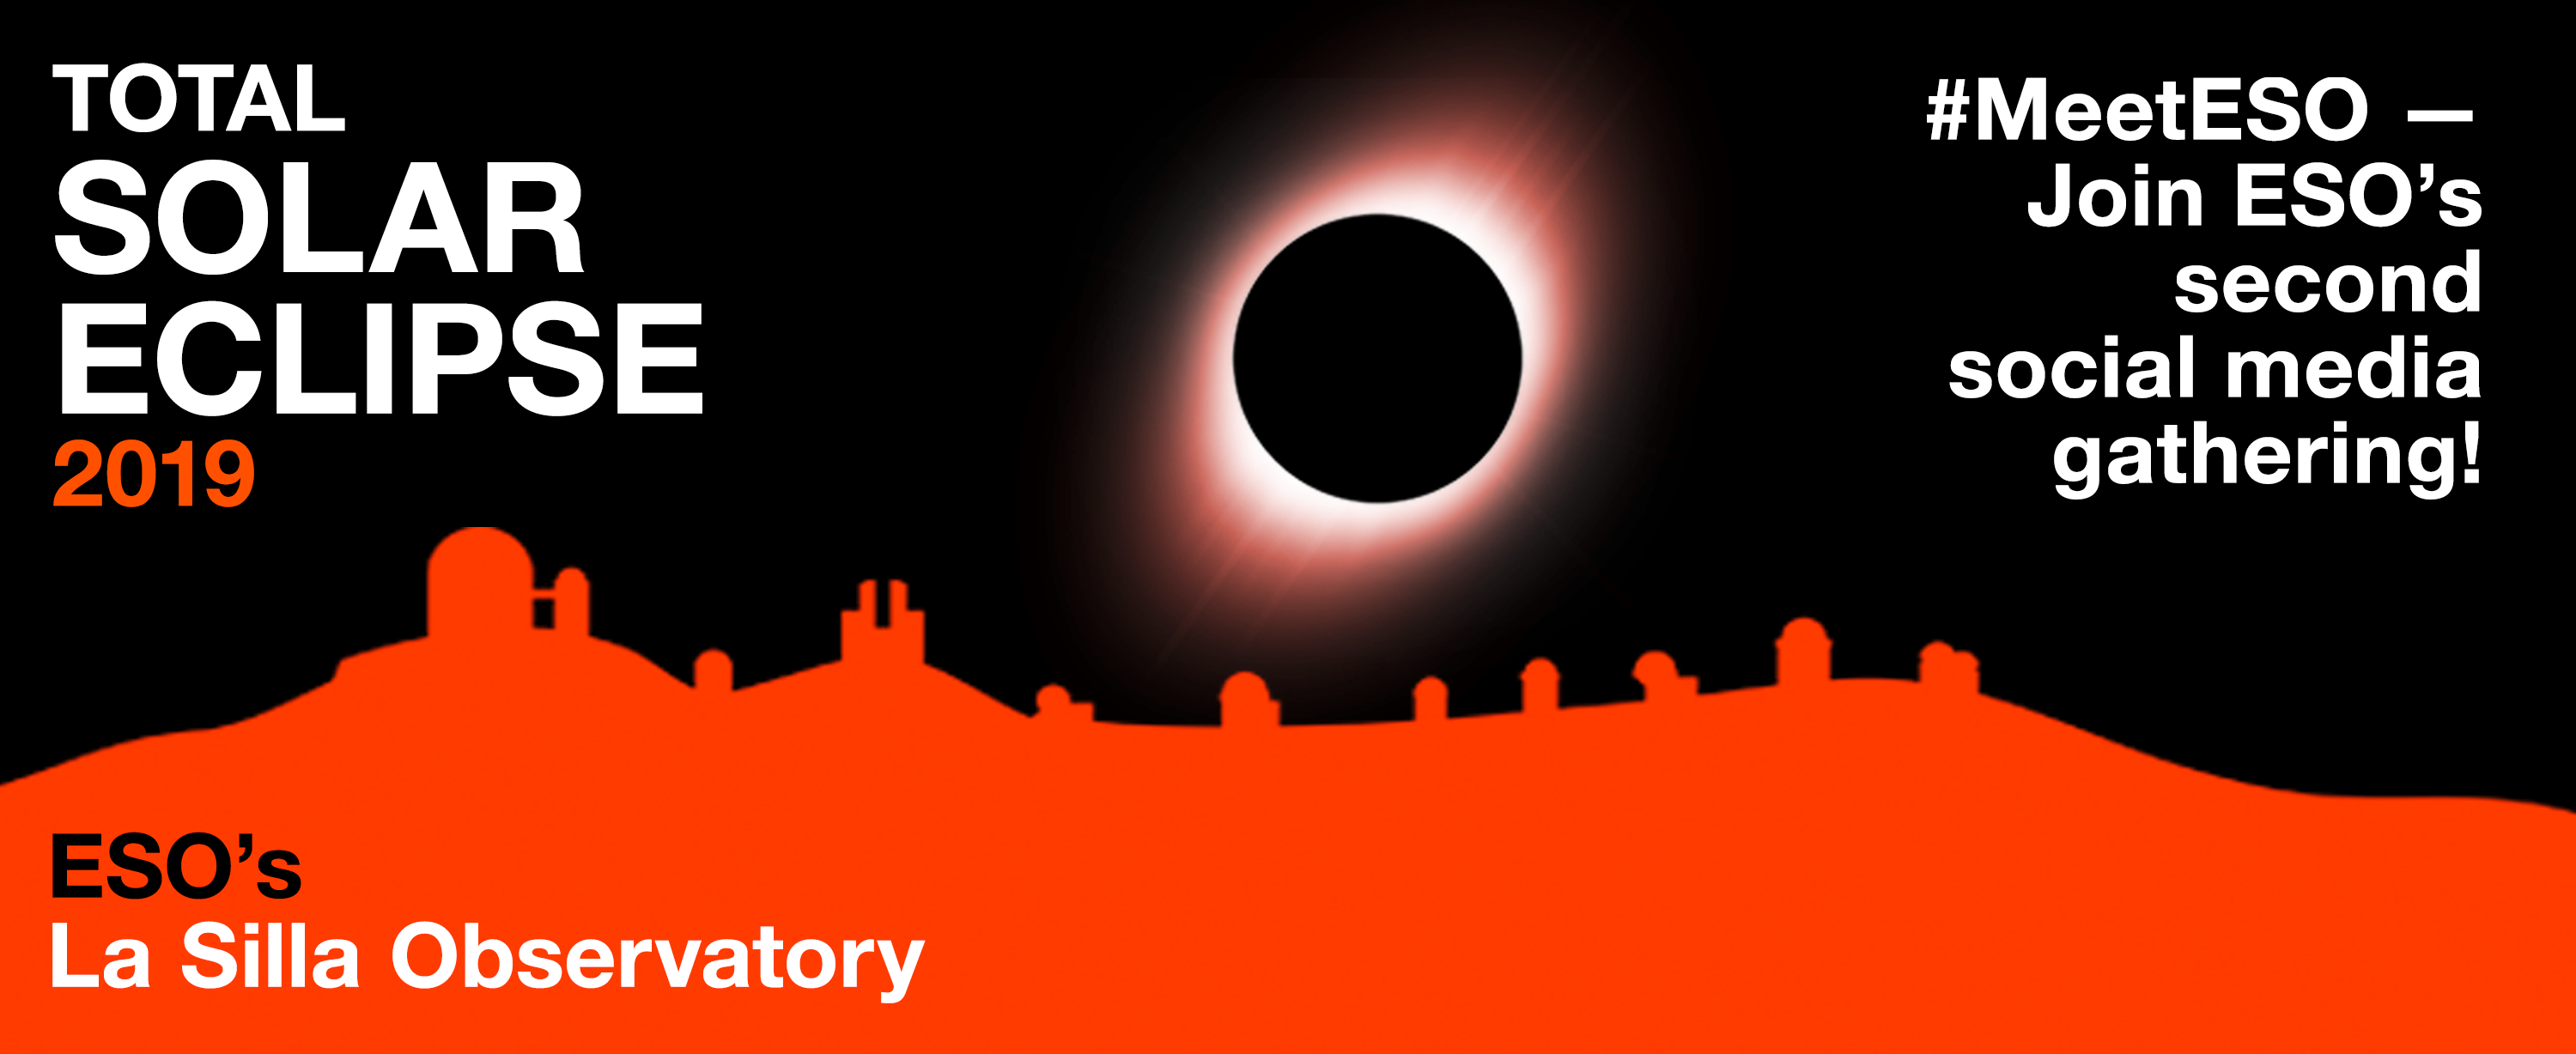

Second #MeetESO on the occasion of the total solar eclipse 2019

ESO is organising its second social media gathering in Chile, to coincide with the 2019 total solar eclipse, visible from La Silla Observatory, #LaSillaTSE. We invite social media enthusiasts from ESON countries to compete for the eight available places for #MeetESO. Additional information about this second #MeetESO can be found here.

Credit: ESO